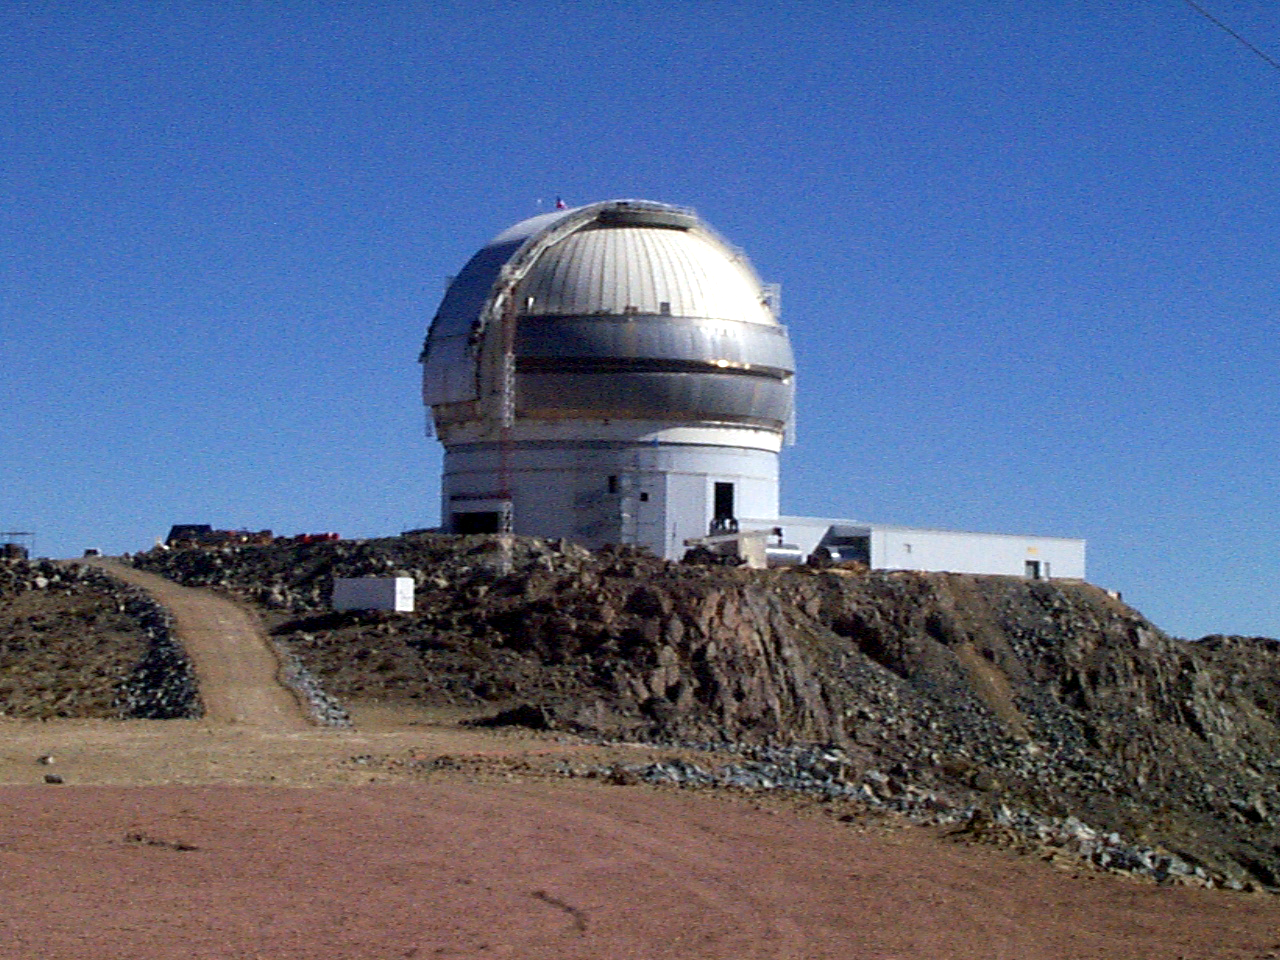

Gemini South, Cerro Pachon

Progress at the Chilean site at Cerro Pachon, September 2nd, 1998. Taken by a digital camera on-site.

Credit: NOIRLab/NSF/AURA